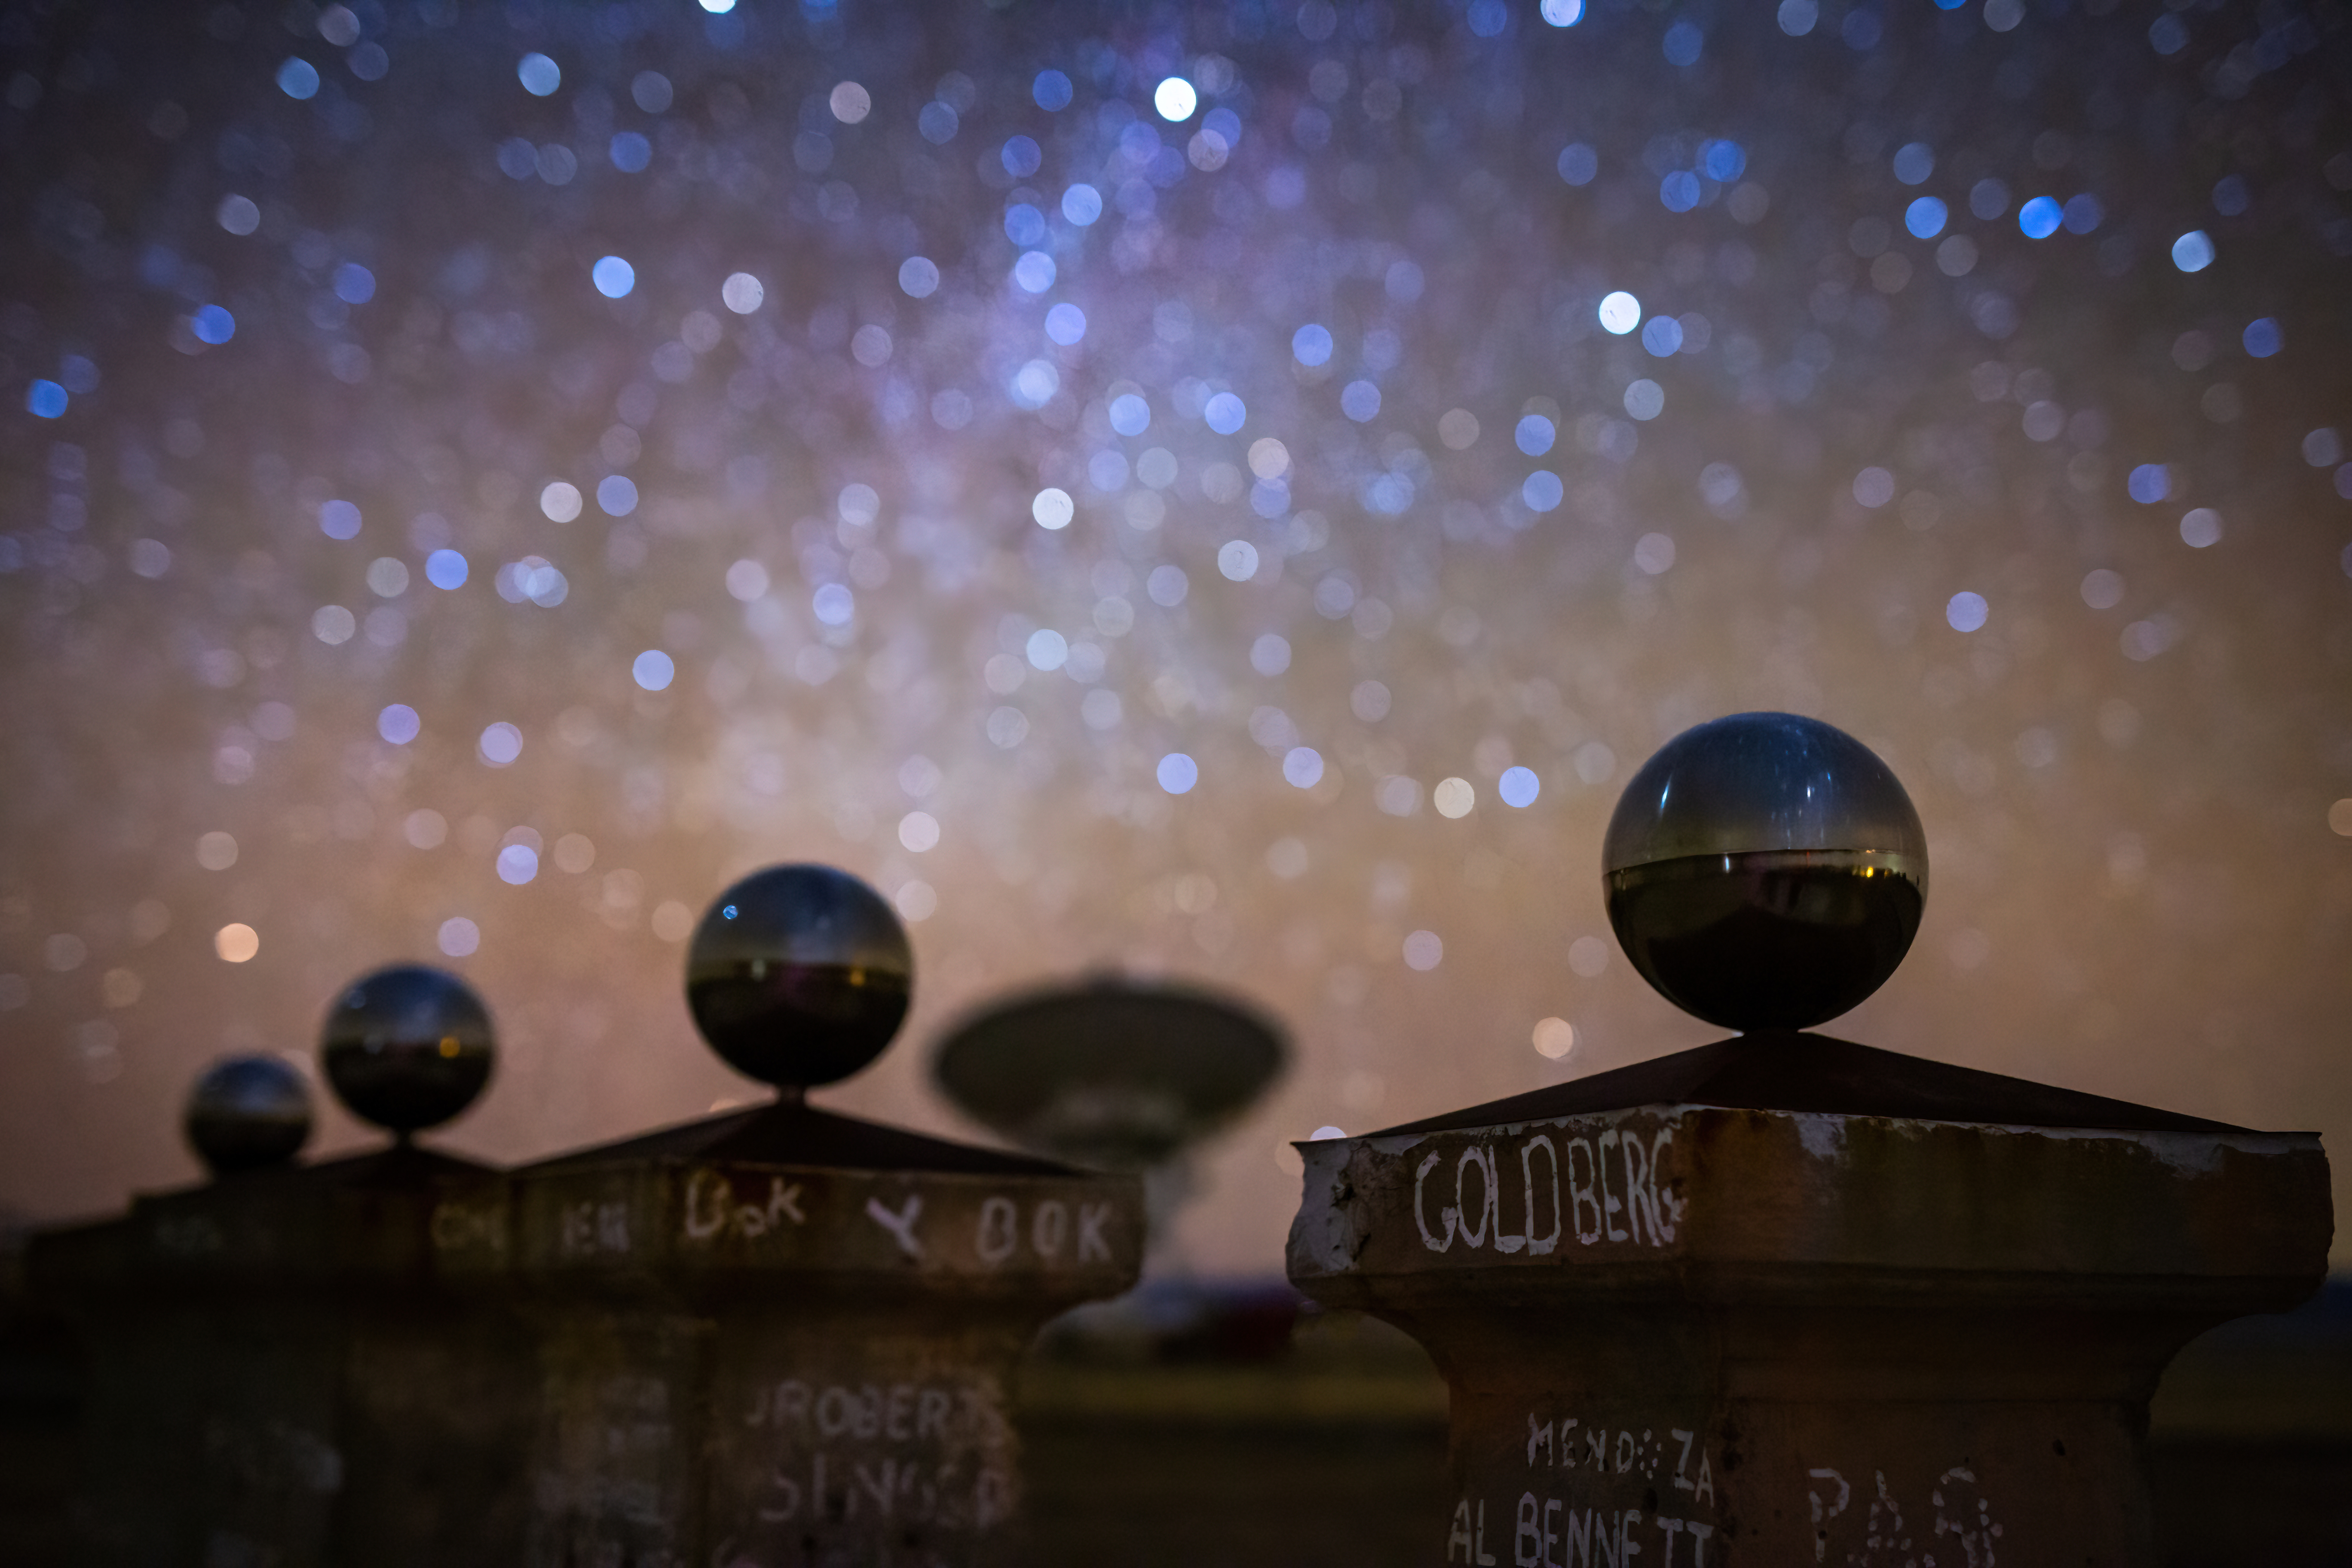

VLA Sundial

Photo taken by Bettymaya Foott as part of an astrophotography project with the National Radio Astronomy Observatory and the Very Large Array (VLA).

Credit: Bettymaya Foott, NRAO/AUI/NSF